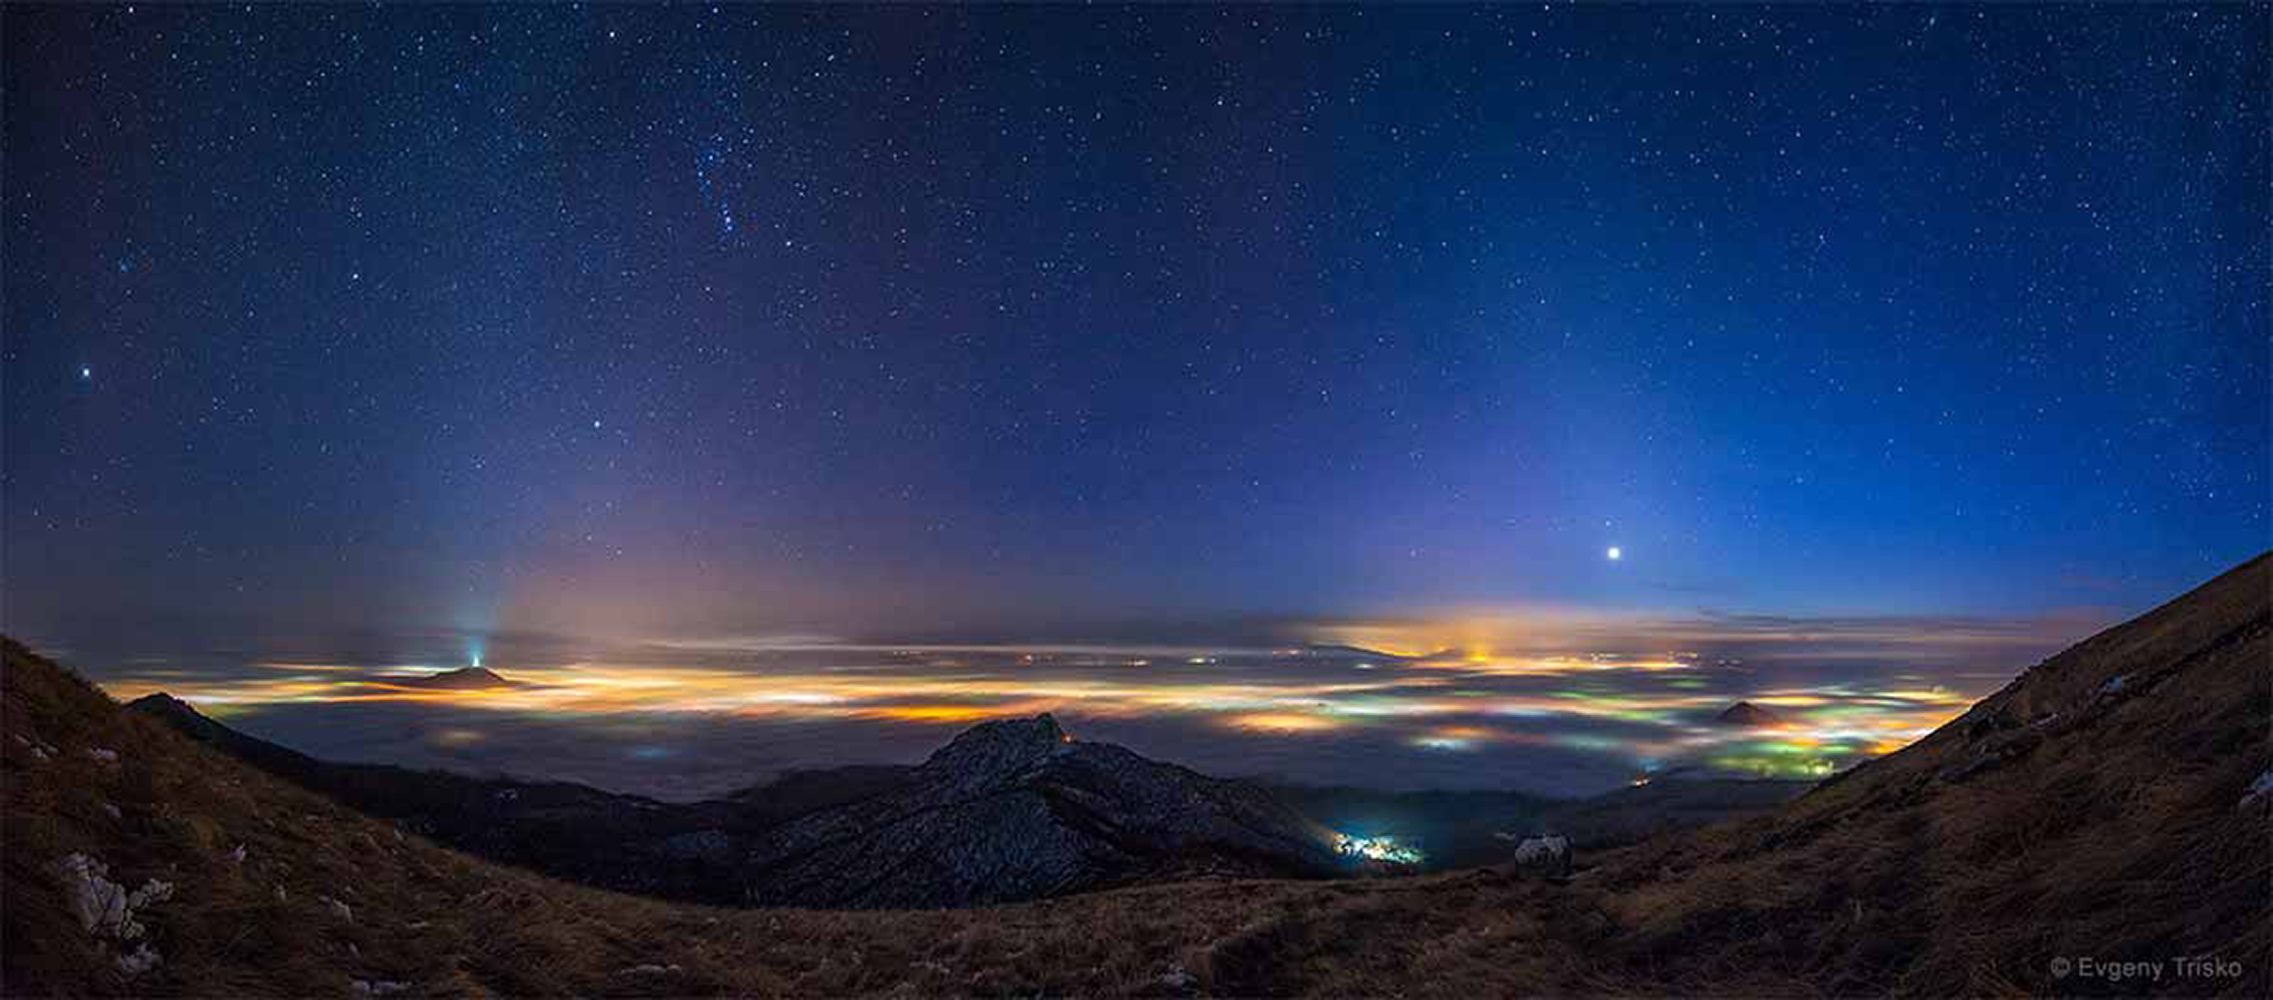

Above and Underneath

The 6th International Earth and Sky Photo Contest, co-hosted by NOAO and the founding institution “The World at Night”, highlights the natural beauty of the night sky and its growing battle with light pollution. The 10 winners of the 2015 contest, selected from among a 1000 entries taken in 54 countries, are shown in the contest video. The panel of judges included NOAO astronomer Connie Walker. This entry, “Above and Underneath” by Evgeny Trisko, was photographed in Pyatigorsk, in the Stavropol region of Russia. It is the fifth place winner from the “Against the Lights” category, which emphasizes the growing issue of light pollution and how it affects our view of the night sky. The panoramic view shows clouds illuminated by towns and villages hidden beneath the inversion layer.

Credit: Evgeny Trisko